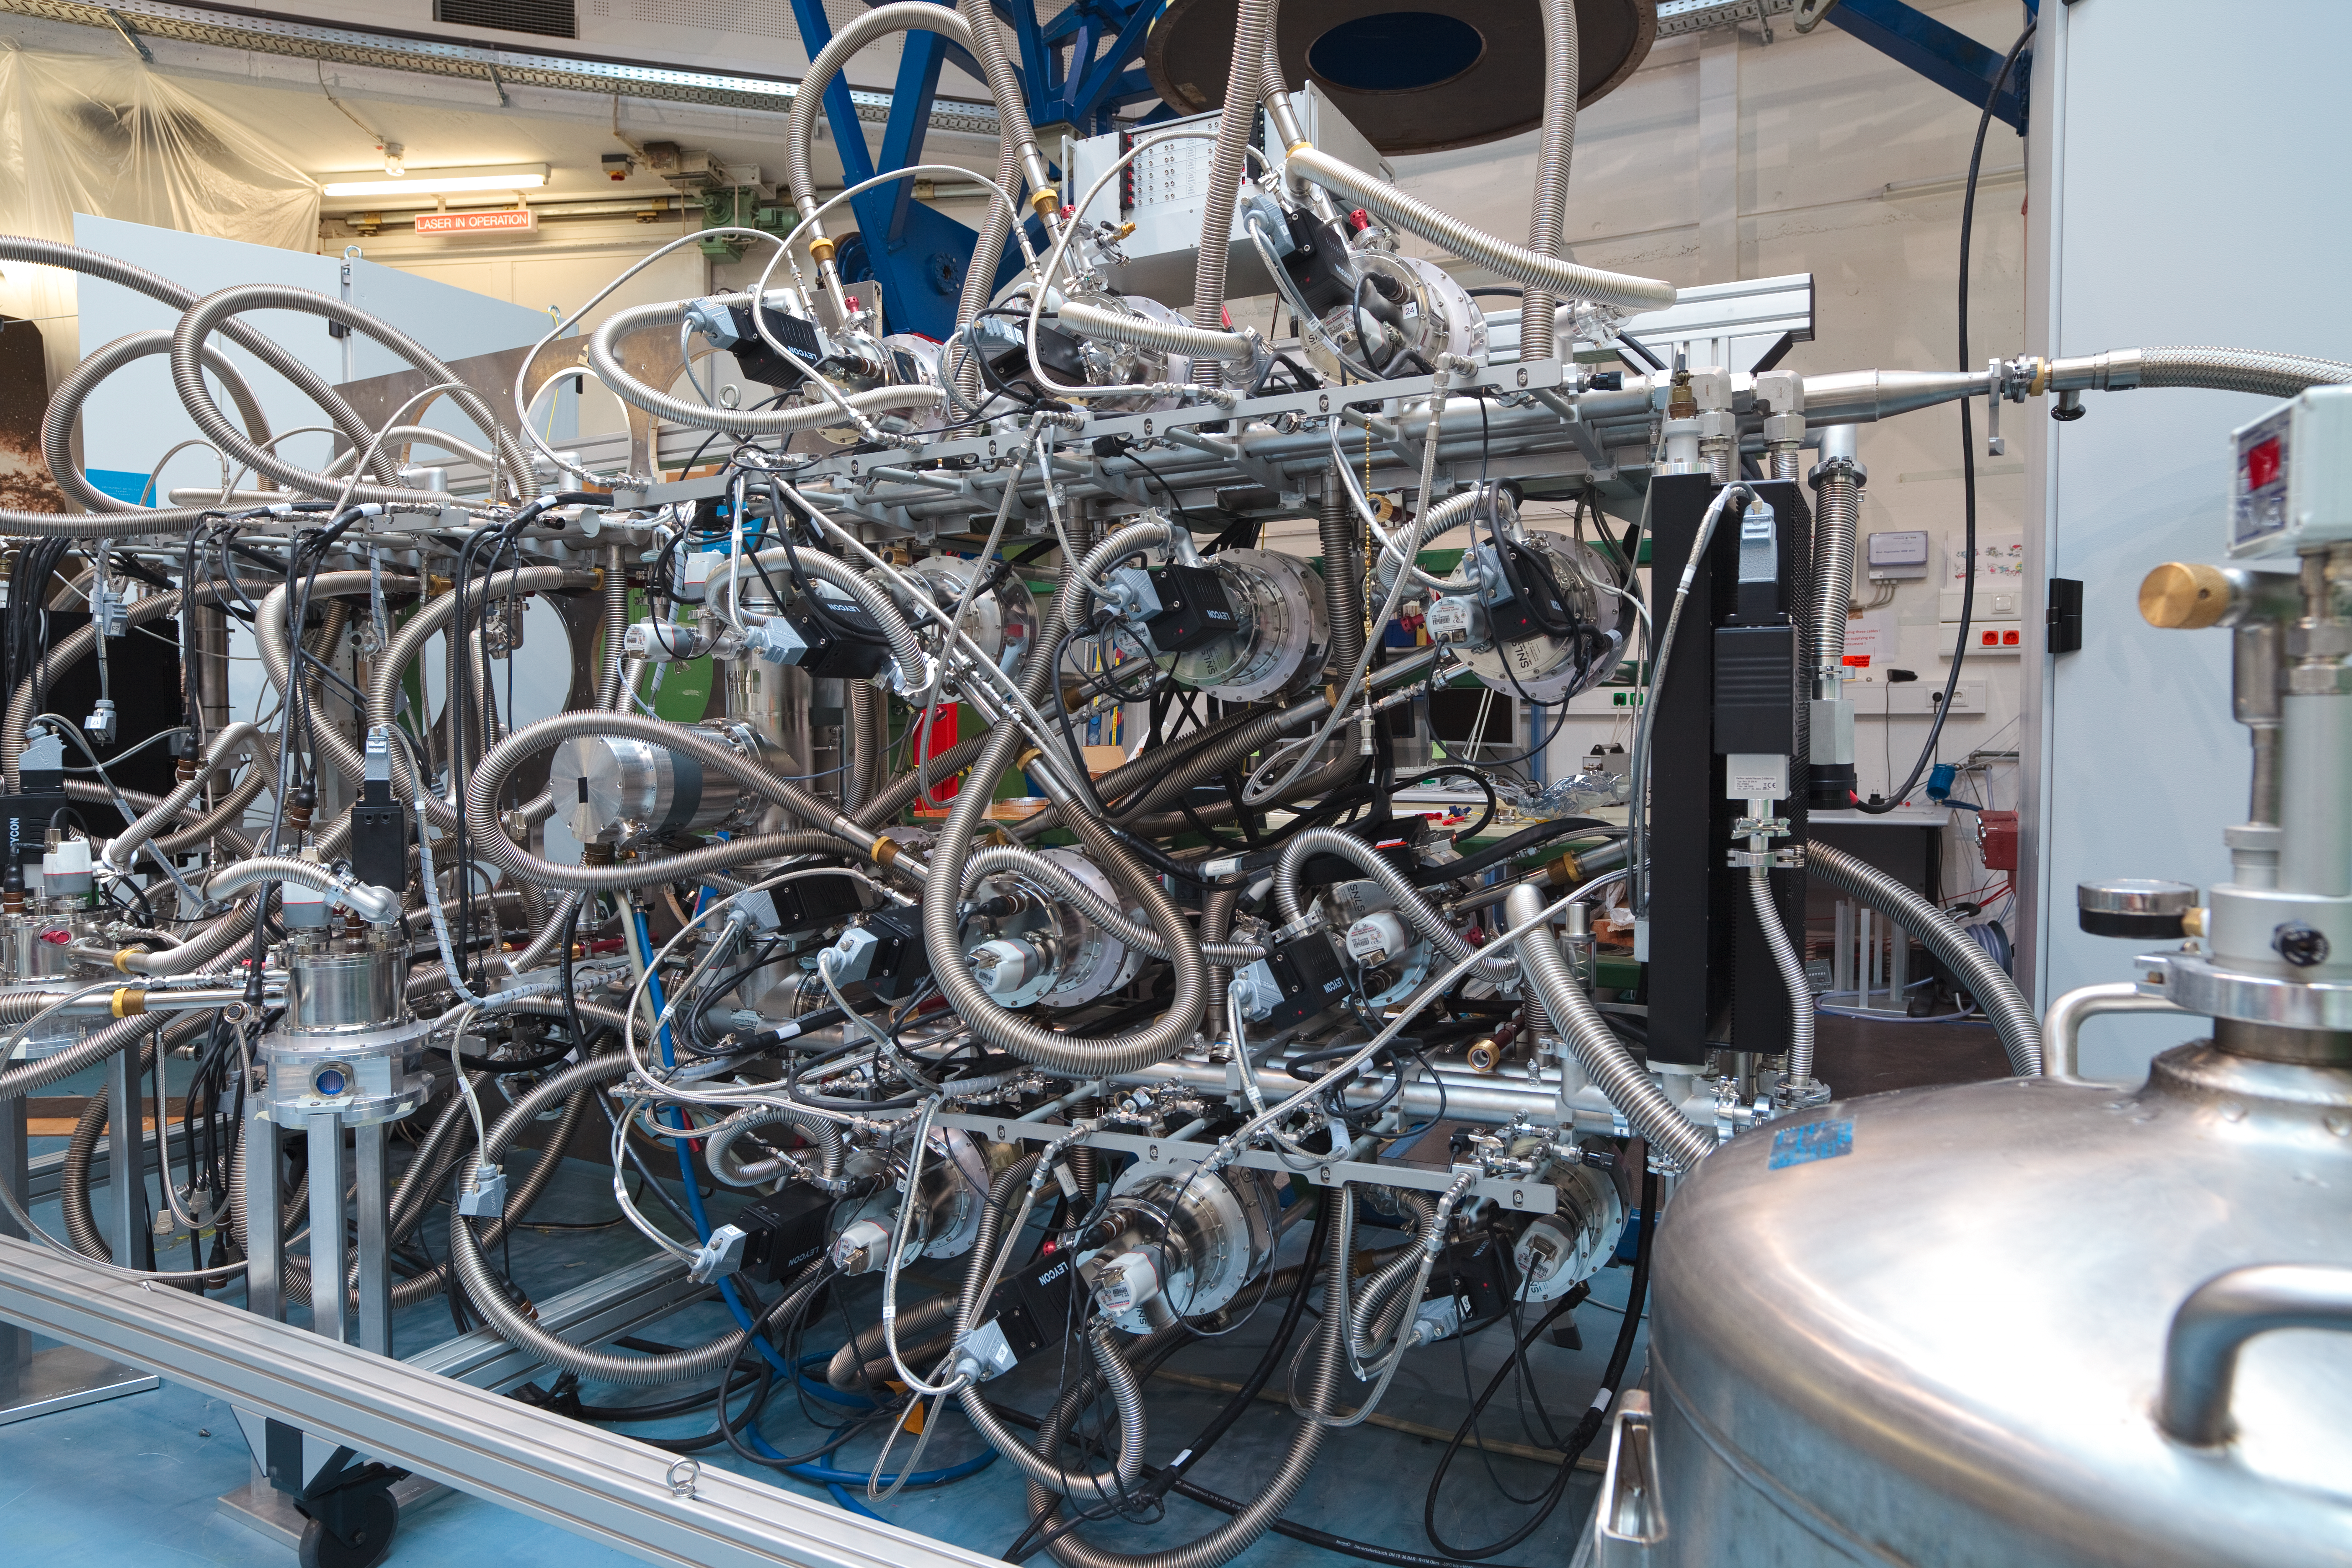

A Muse for the VLT

The Multi Unit Spectroscopic Explorer (MUSE) is a second-generation instrument in development for ESO´s Very Large Telescope (VLT), due to begin operation in 2012. MUSE is an extremely powerful and innovative 3D spectrograph with a wide field of view, providing simultaneous spectra of numerous adjacent regions in the sky. The instrument is fed by a new multiple-laser adaptive optics system on the VLT. The development of MUSE has been a key experience for the next generation instruments, for both the VLT and the planned Extremely Large Telescope (ELT). The VLT instrumentation programme is the most ambitious ever conceived for a single observatory.

Credit: ESO